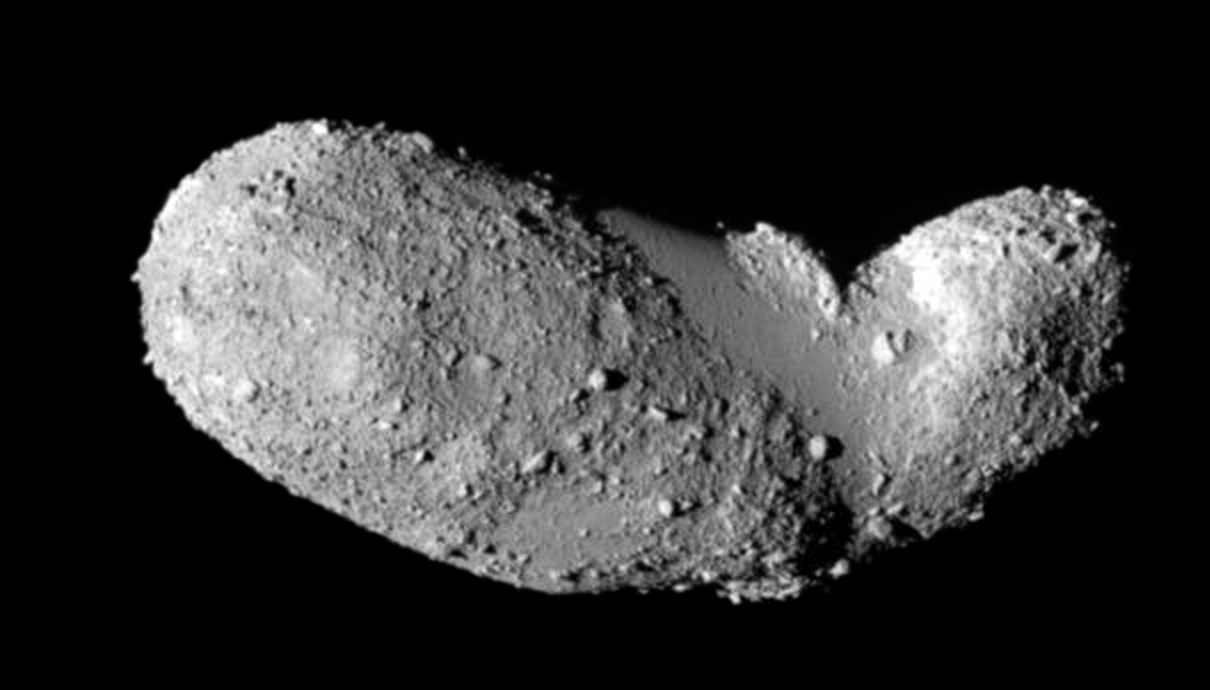

Asteroid (25143) Itokawa seen in close-up

This very detailed view shows the strange peanut-shaped asteroid Itokawa. By making exquisitely precise timing measurements using ESO’s New Technology Telescope a team of astronomers has found that different parts of this asteroid have different densities. As well as revealing secrets about the asteroid’s formation, finding out what lies below the surface of asteroids may also shed light on what happens when bodies collide in the Solar System, and provide clues about how planets form.

This picture comes from the Japanese spacecraft Hayabusa during its close approach in 2005.

Credit: JAXA